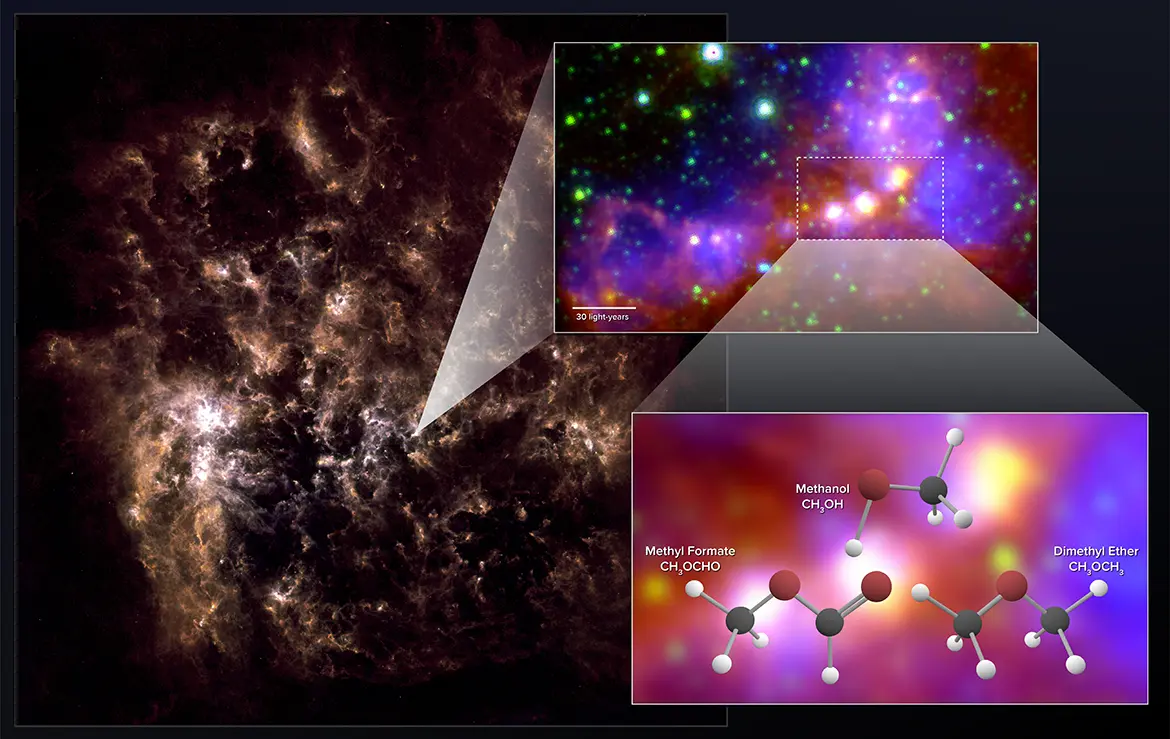

Large Magellanic Cloud

Astronomers using ALMA have uncovered chemical “fingerprints” of methanol, dimethyl ether, and methyl formate in the Large Magellanic Cloud. The latter two molecules are the largest organic molecules ever conclusively detected outside the Milky Way. The far-infrared image on the left shows the full galaxy. The zoom-in image shows the star-forming region observed by ALMA. It is a combination of mid-infrared data from Spitzer and visible (H-alpha) data from the Blanco 4-meter telescope.

Credit: NRAO/AUI/NSF; ALMA (ESO/NAOJ/NRAO); Herschel/ESA; NASA/JPL-Caltech; NOAO